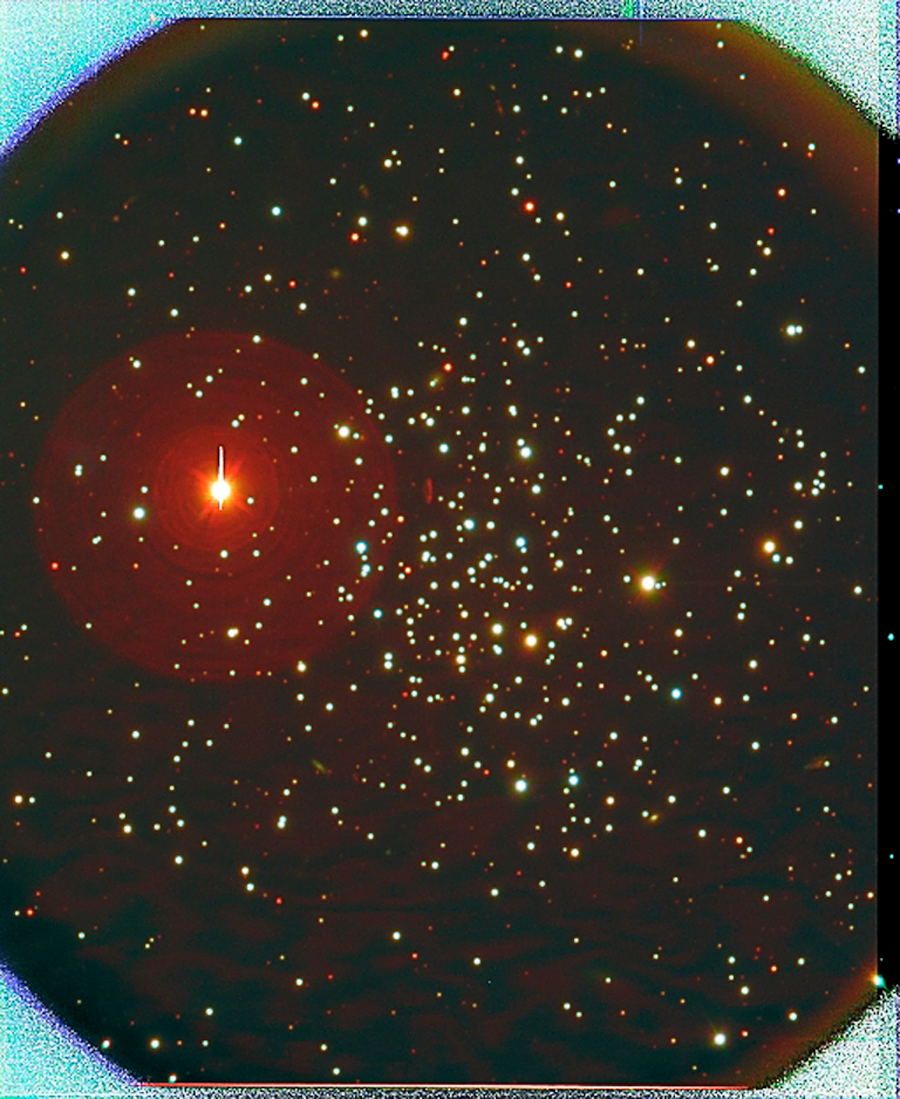

NGC 1193 in Perseus

Composite image of the old open cluster NGC1193 obtained with the WIYN Tip-Tilt Module (WTTM) in the B, V and I pass-bands. Despite being a combination of four exposures of 450s (B), four of 300s (V), and nine of 180s (I), the final corrected "seeing" in this image is 0.5 arc seconds (FWHM). See the article about the completion of commissioning of the WTTM from the March 2004 NOAO Newsletter (currently only available in PDF format).

Credit: NOIRLab/NSF/AURA